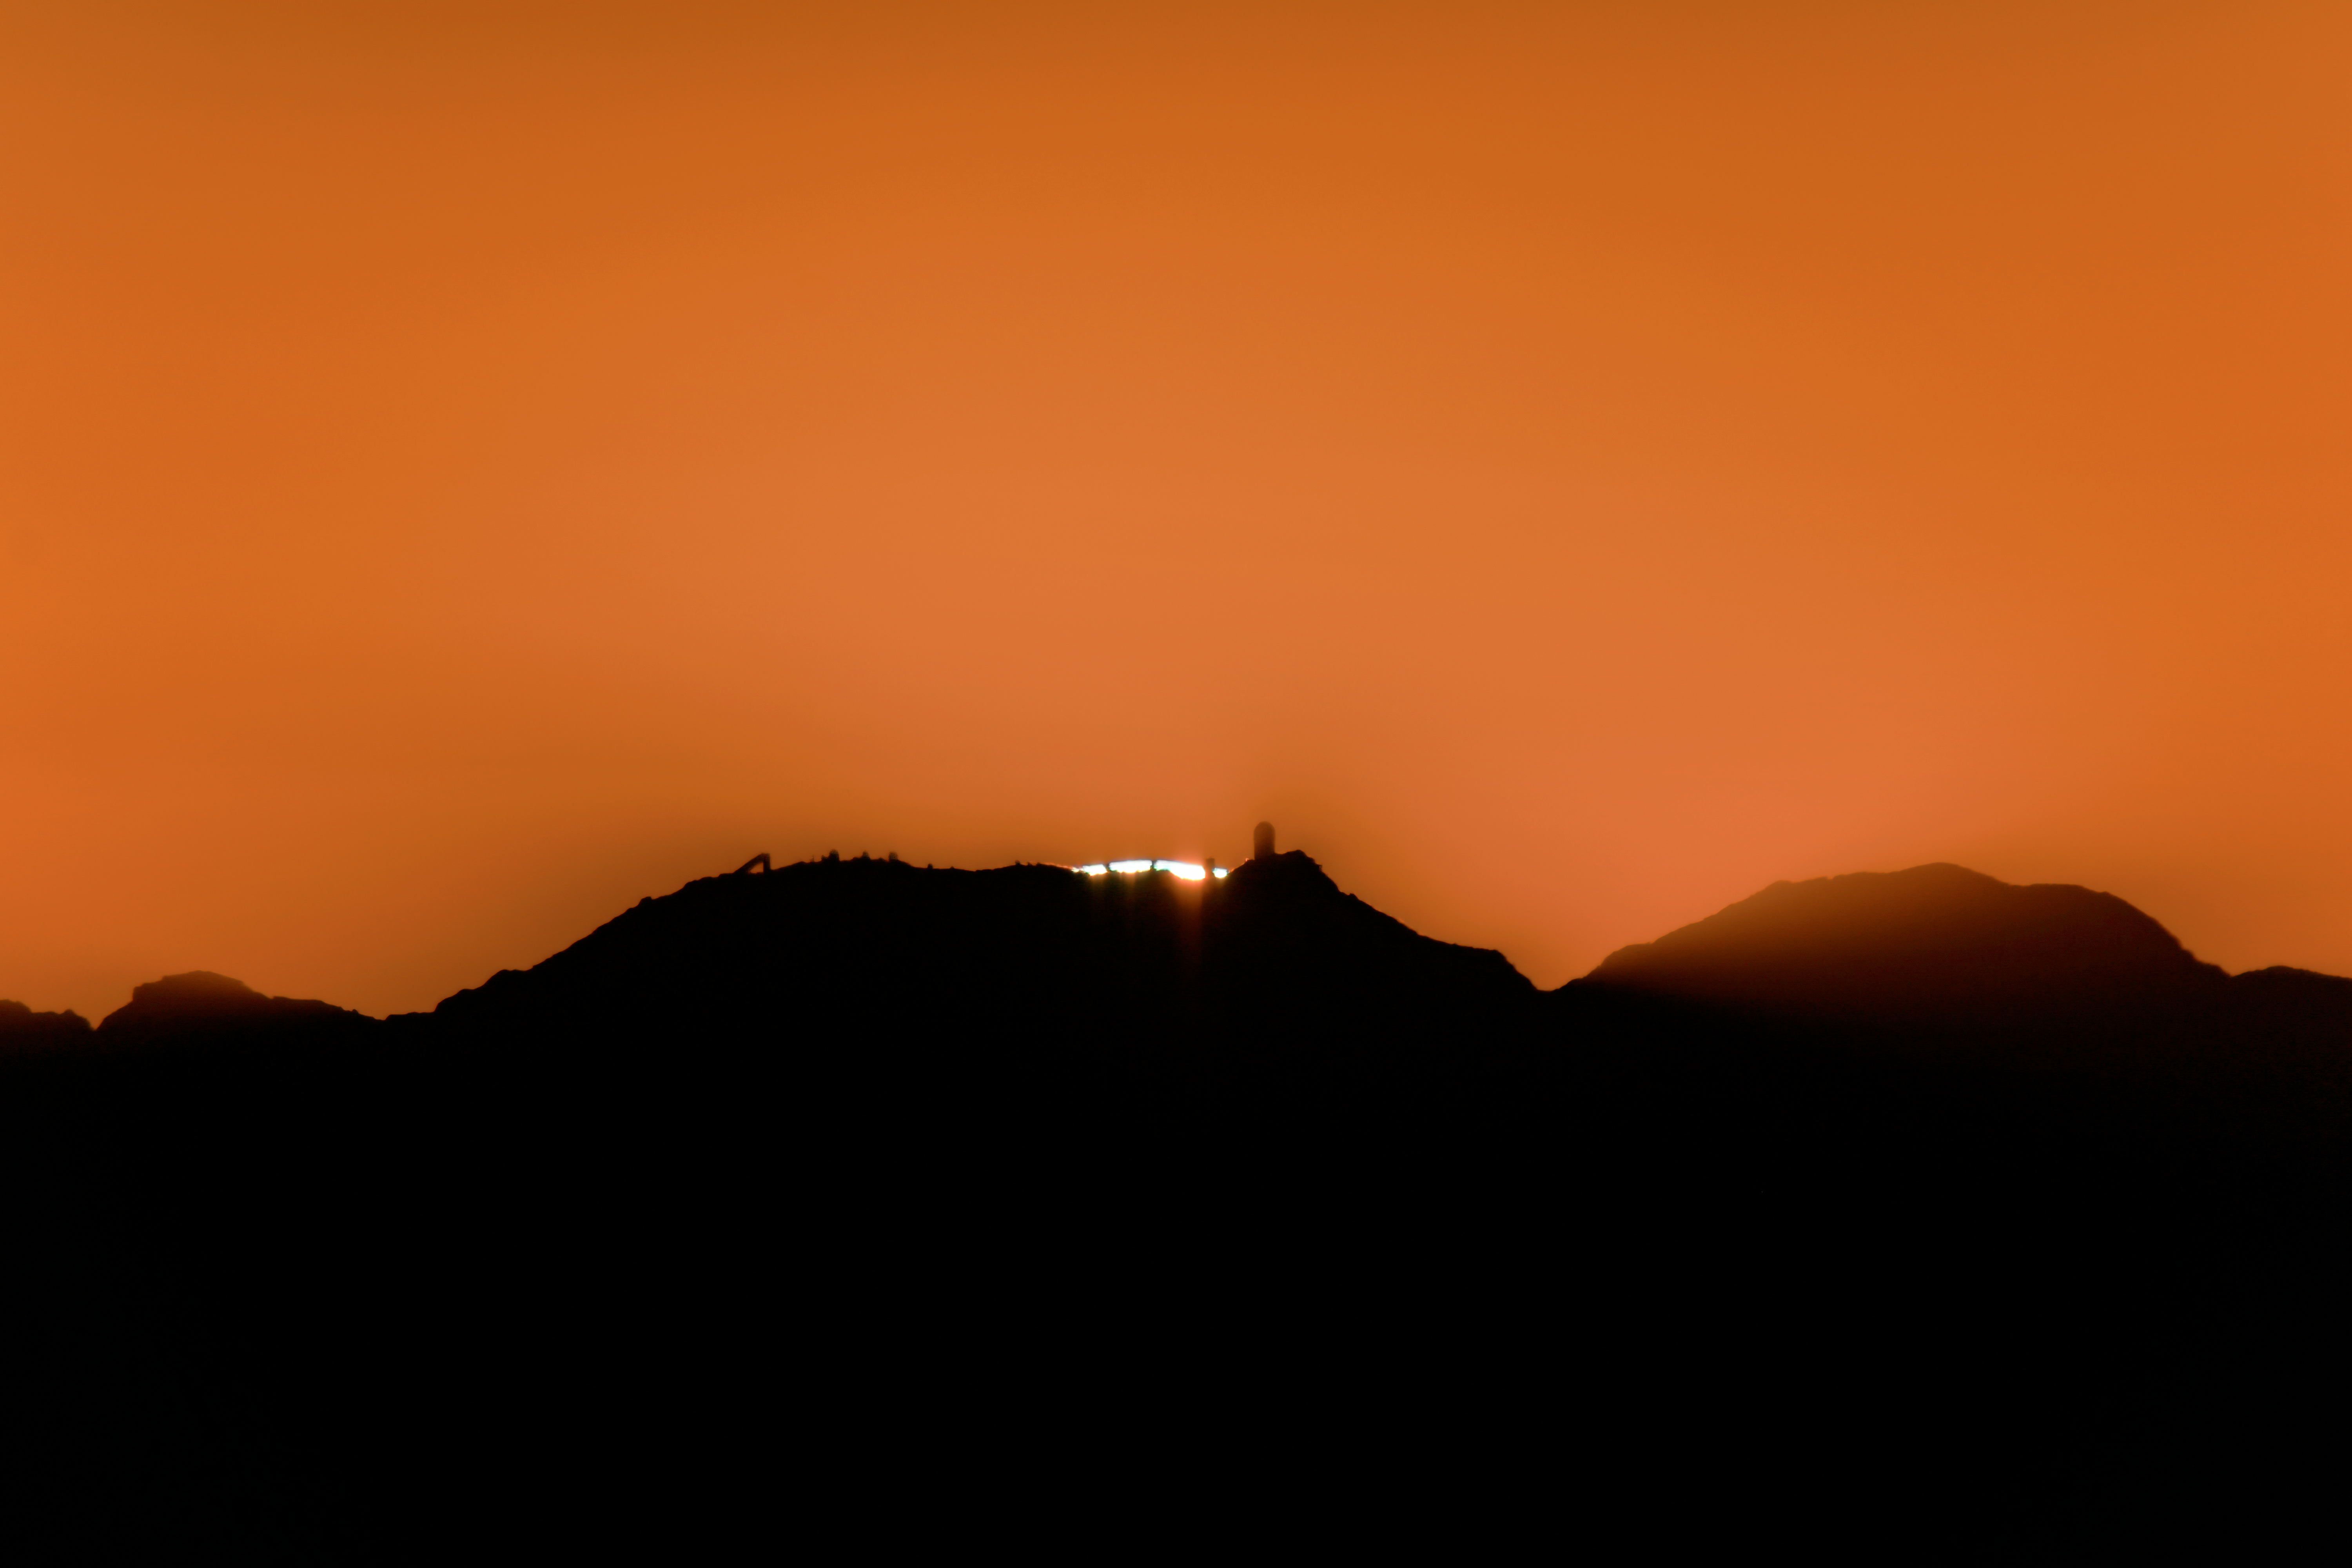

Setting Sun Behind Kitt Peak

Kitt Peak National Observatory (KPNO), a Program of NSF NOIRLab, is silhouetted by the setting sun with the McMath-Pierce Solar Telescope visible on the far left and the Nicholas U. Mayall 4-meter Telescope visible on the far right.

Credit: KPNO/NOIRLab/AURA/NSF/R. Sparks